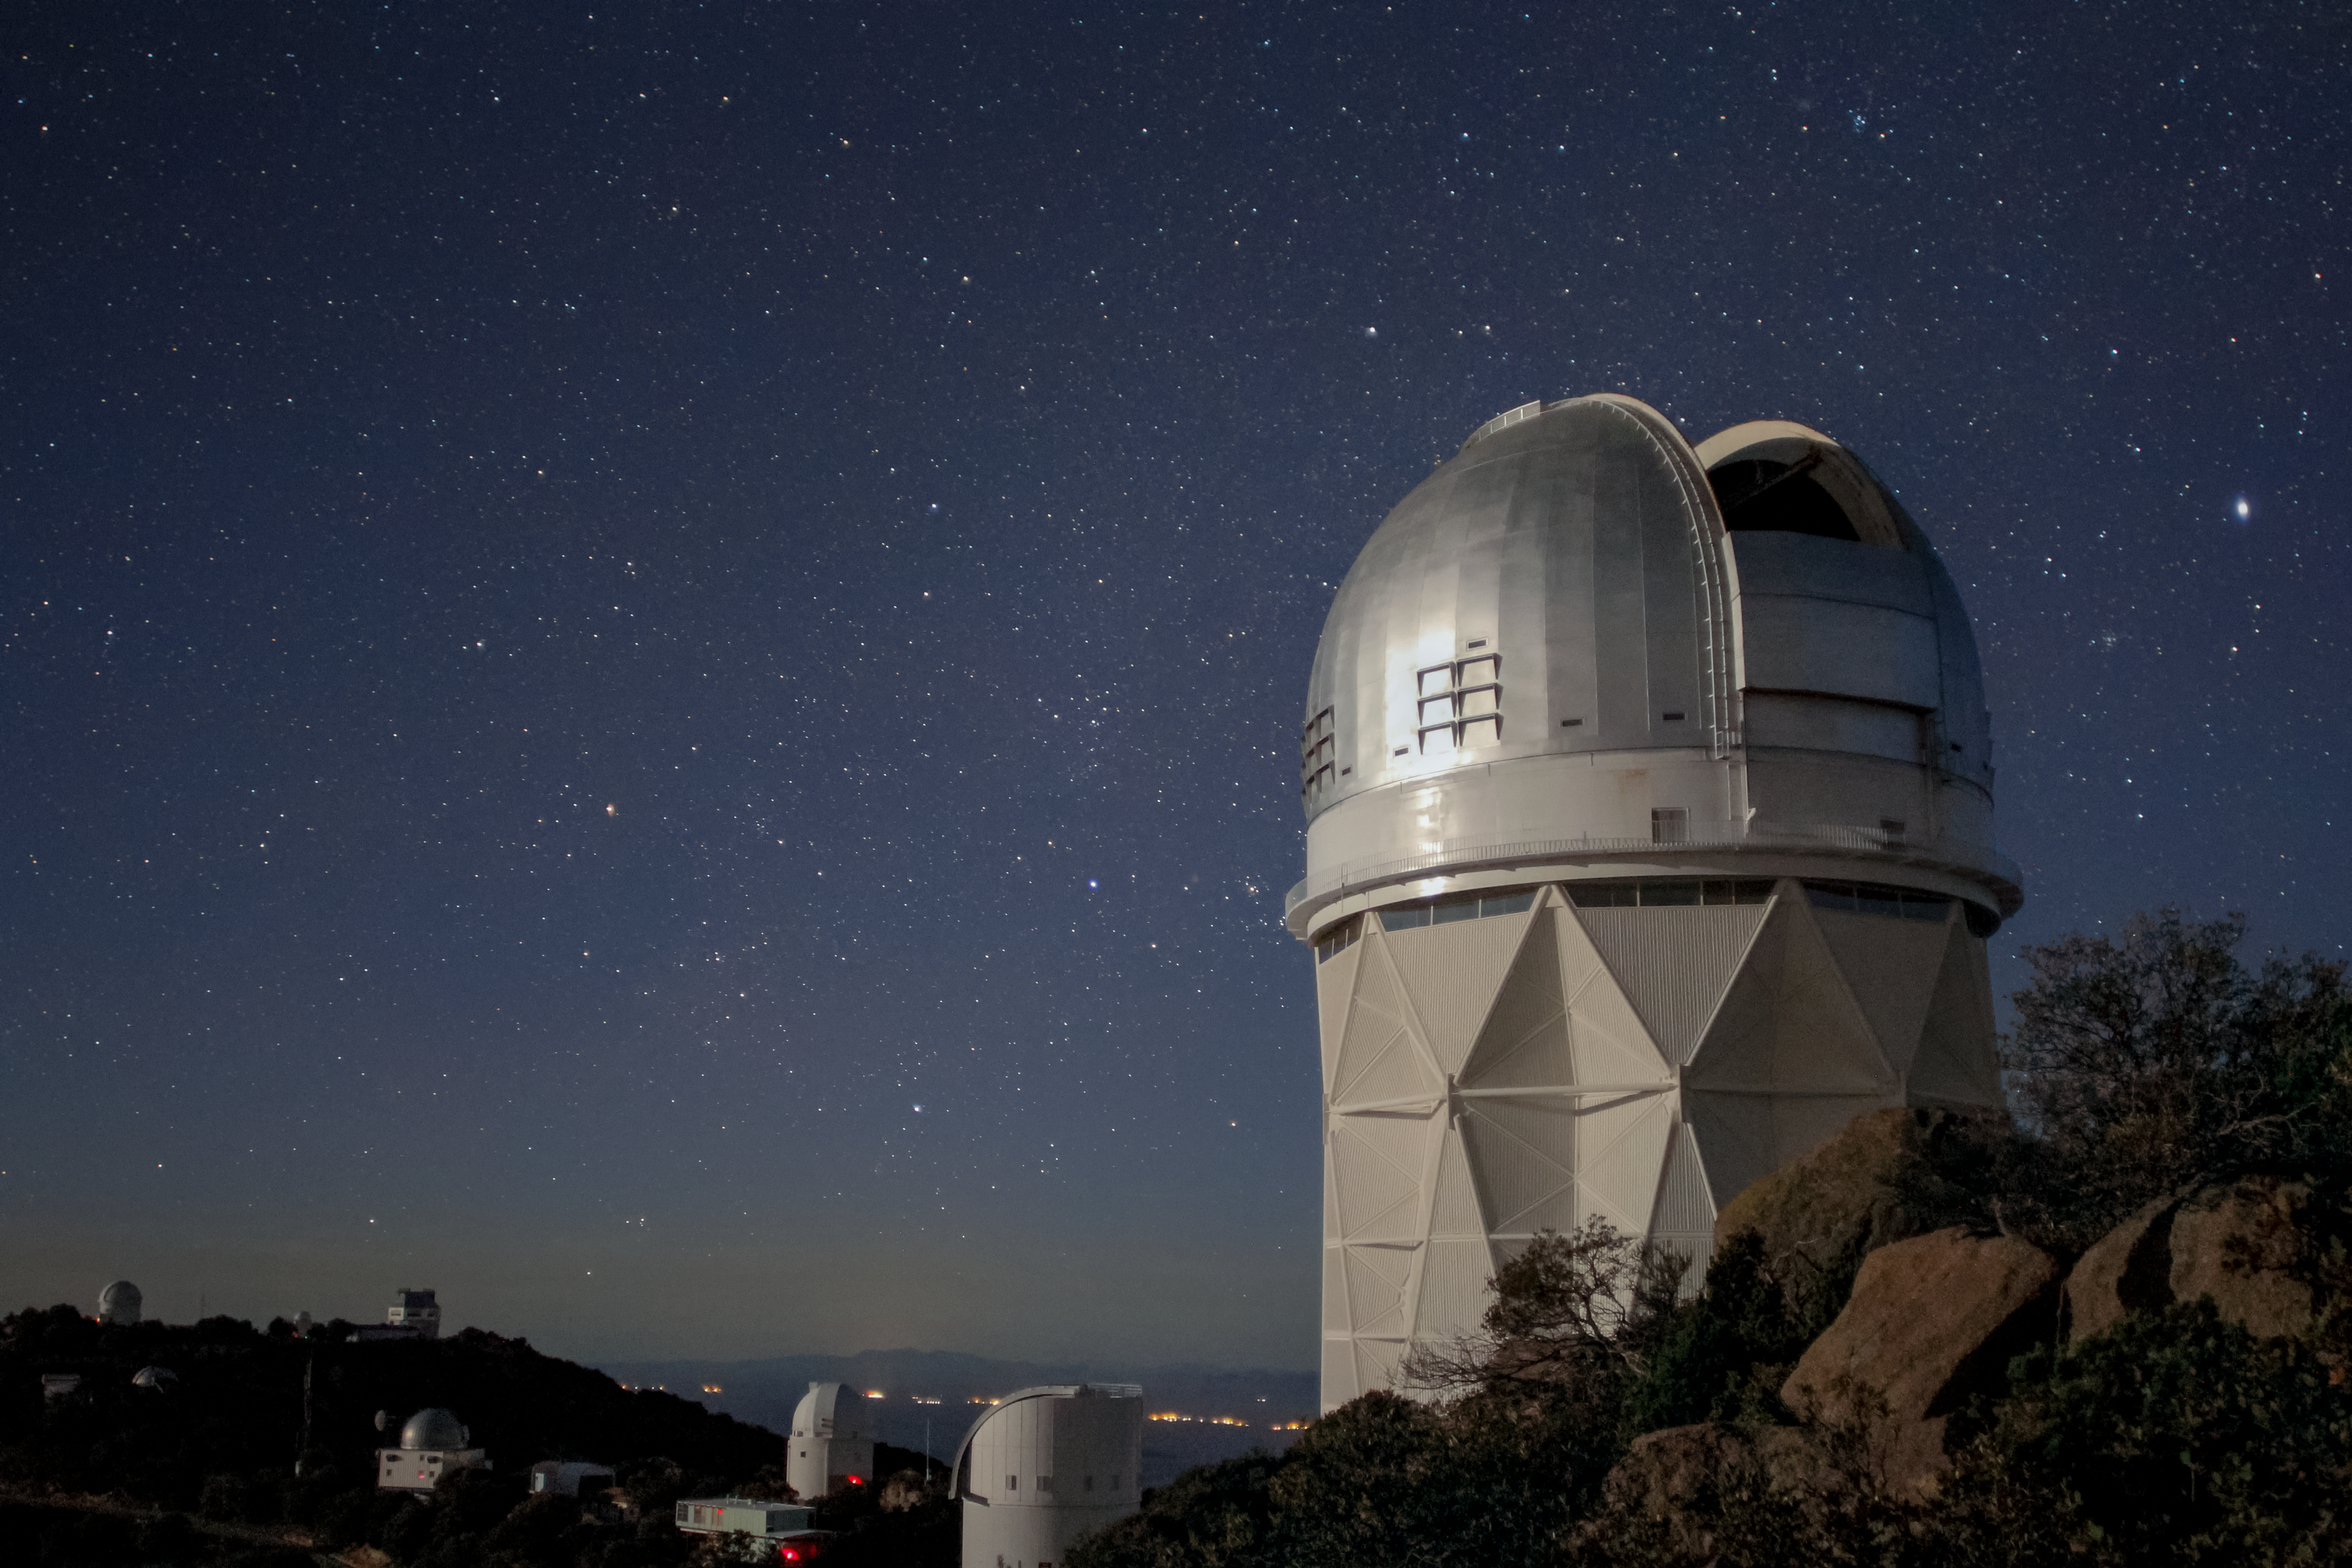

Night Sky Over The Nicholas U. Mayall 4-meter Telescope

Nighttime view of the Nicholas U. Mayall 4-meter Telescope at Kitt Peak National Observatory near Tucson, AZ.

Credit: KPNO/NOIRLab/NSF/AURA/P. Marenfeld